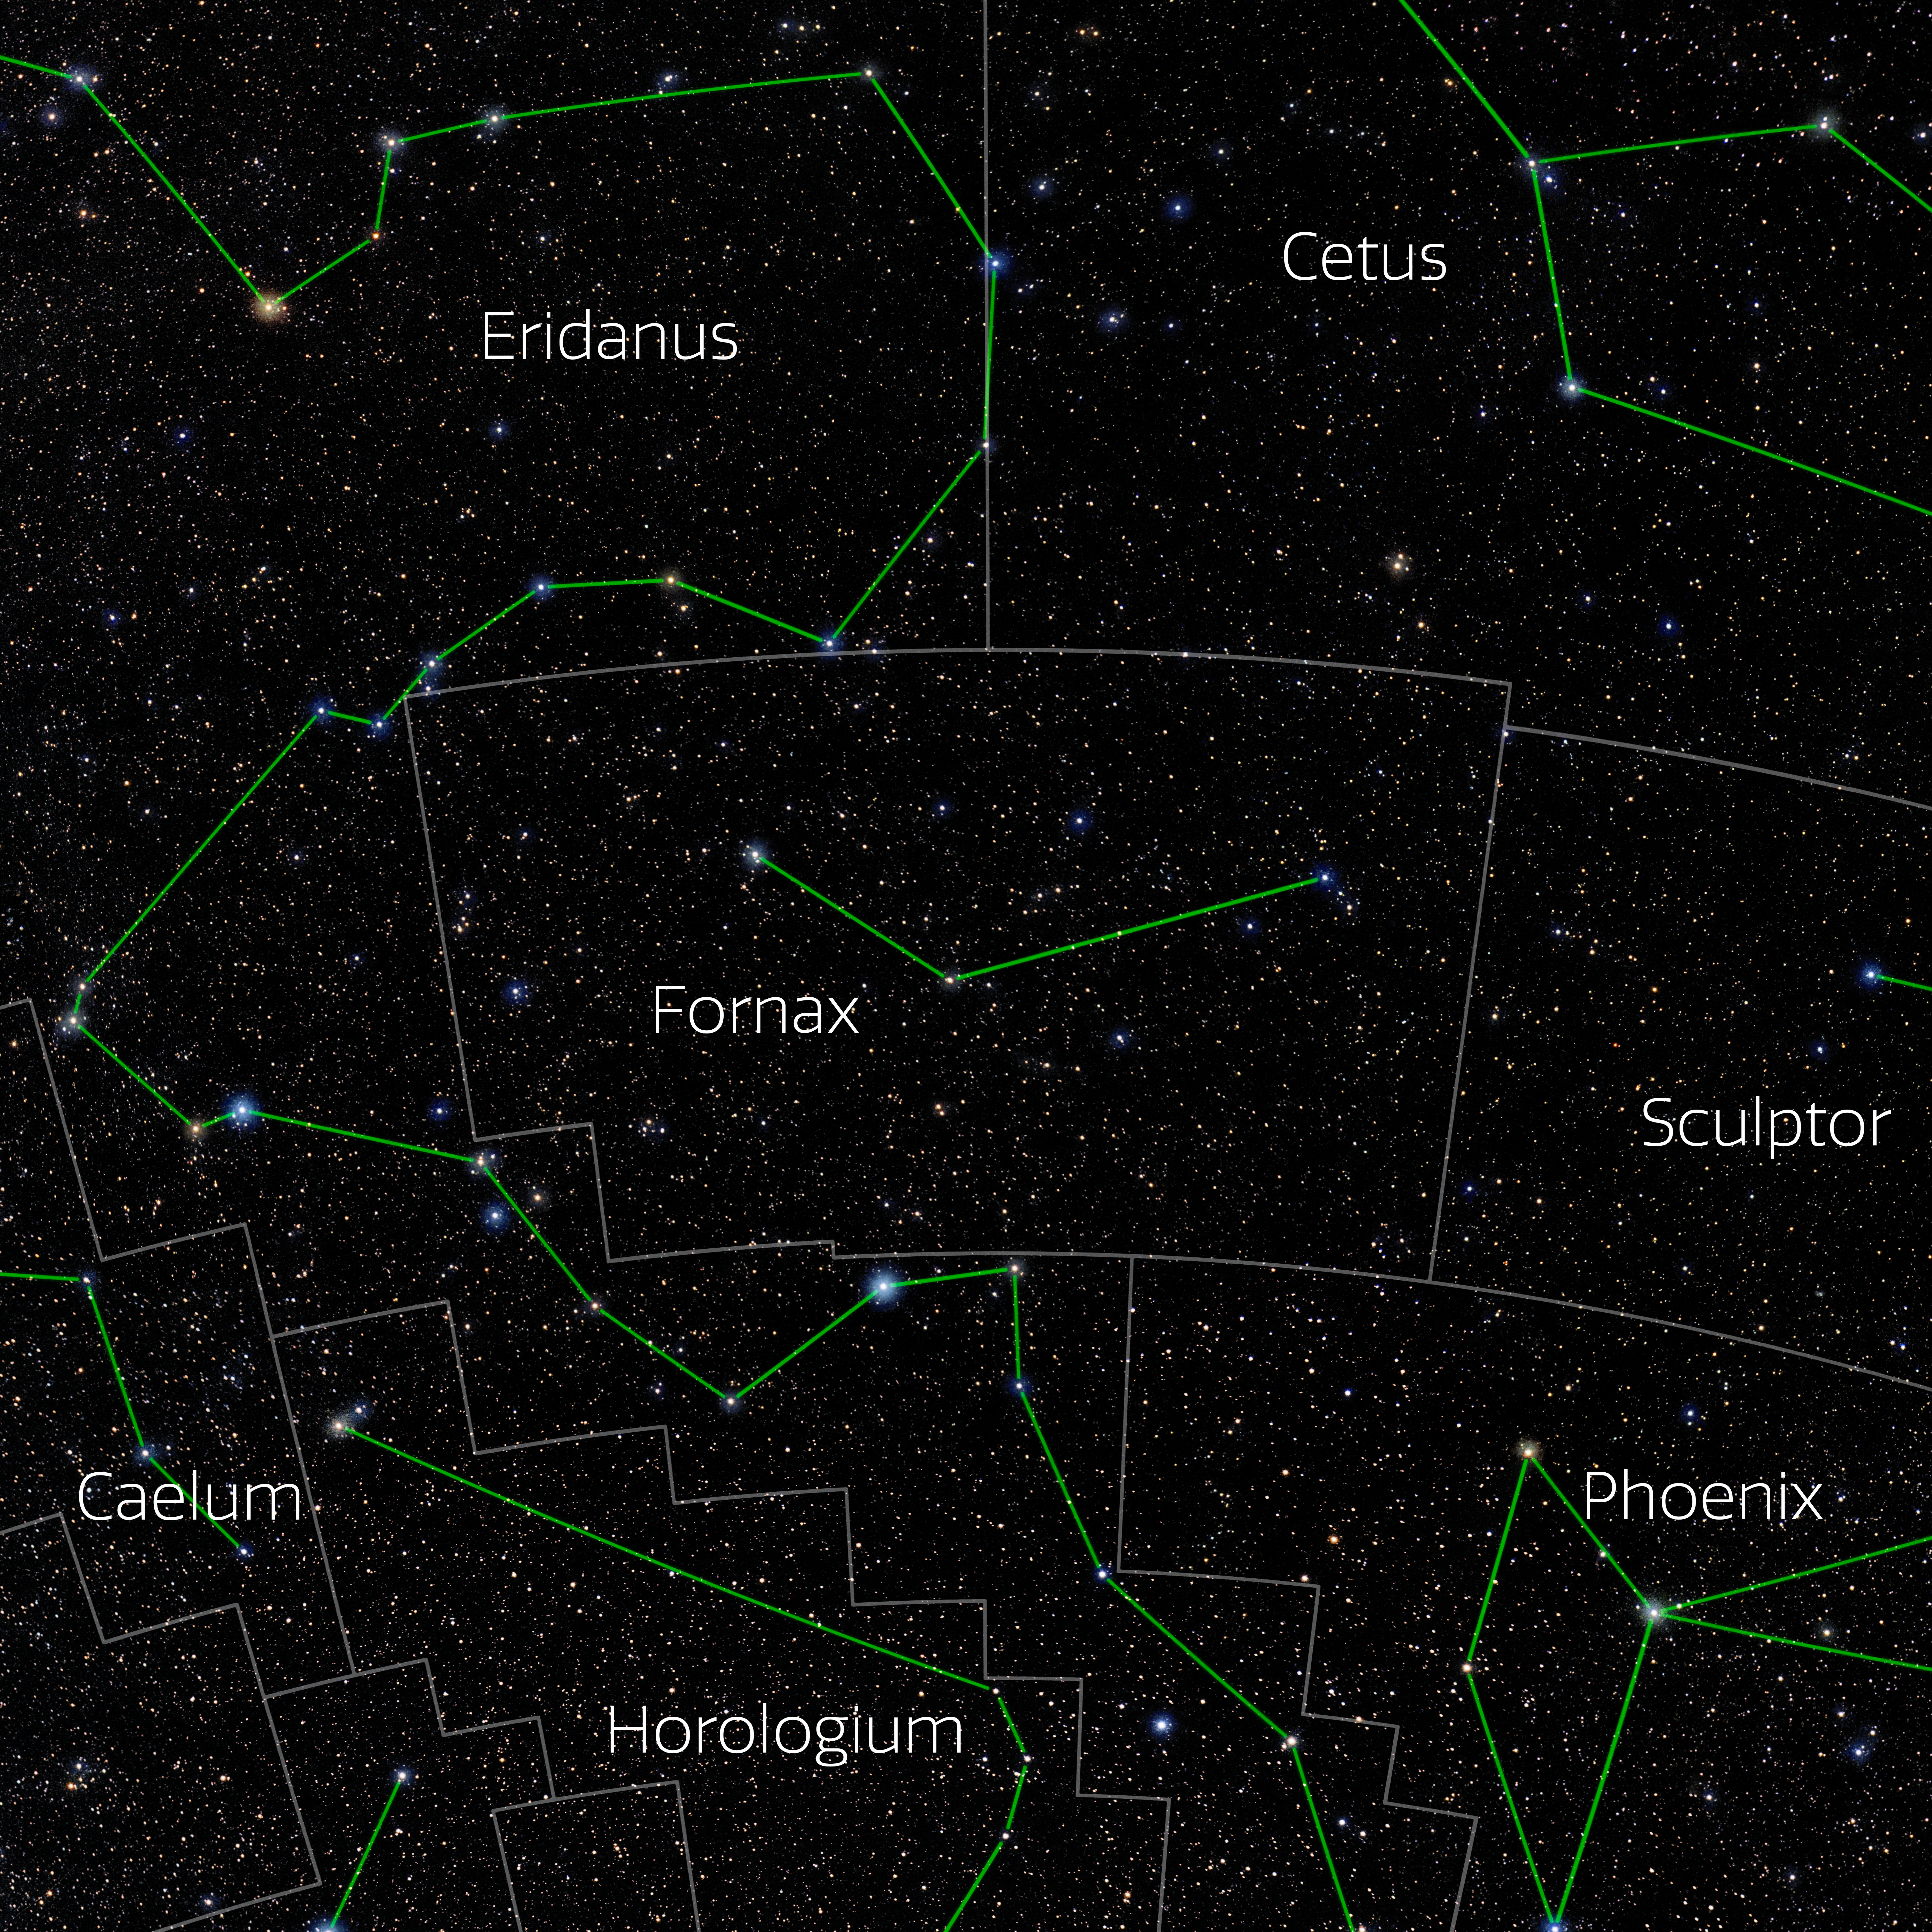

Fornax (Annotated)

Photo of the constellation Fornax with annotations from IAU and Sky & Telescope. Here is the non-annotated version.

Credit: E. Slawik/NOIRLab/NSF/AURA/M. Zamani